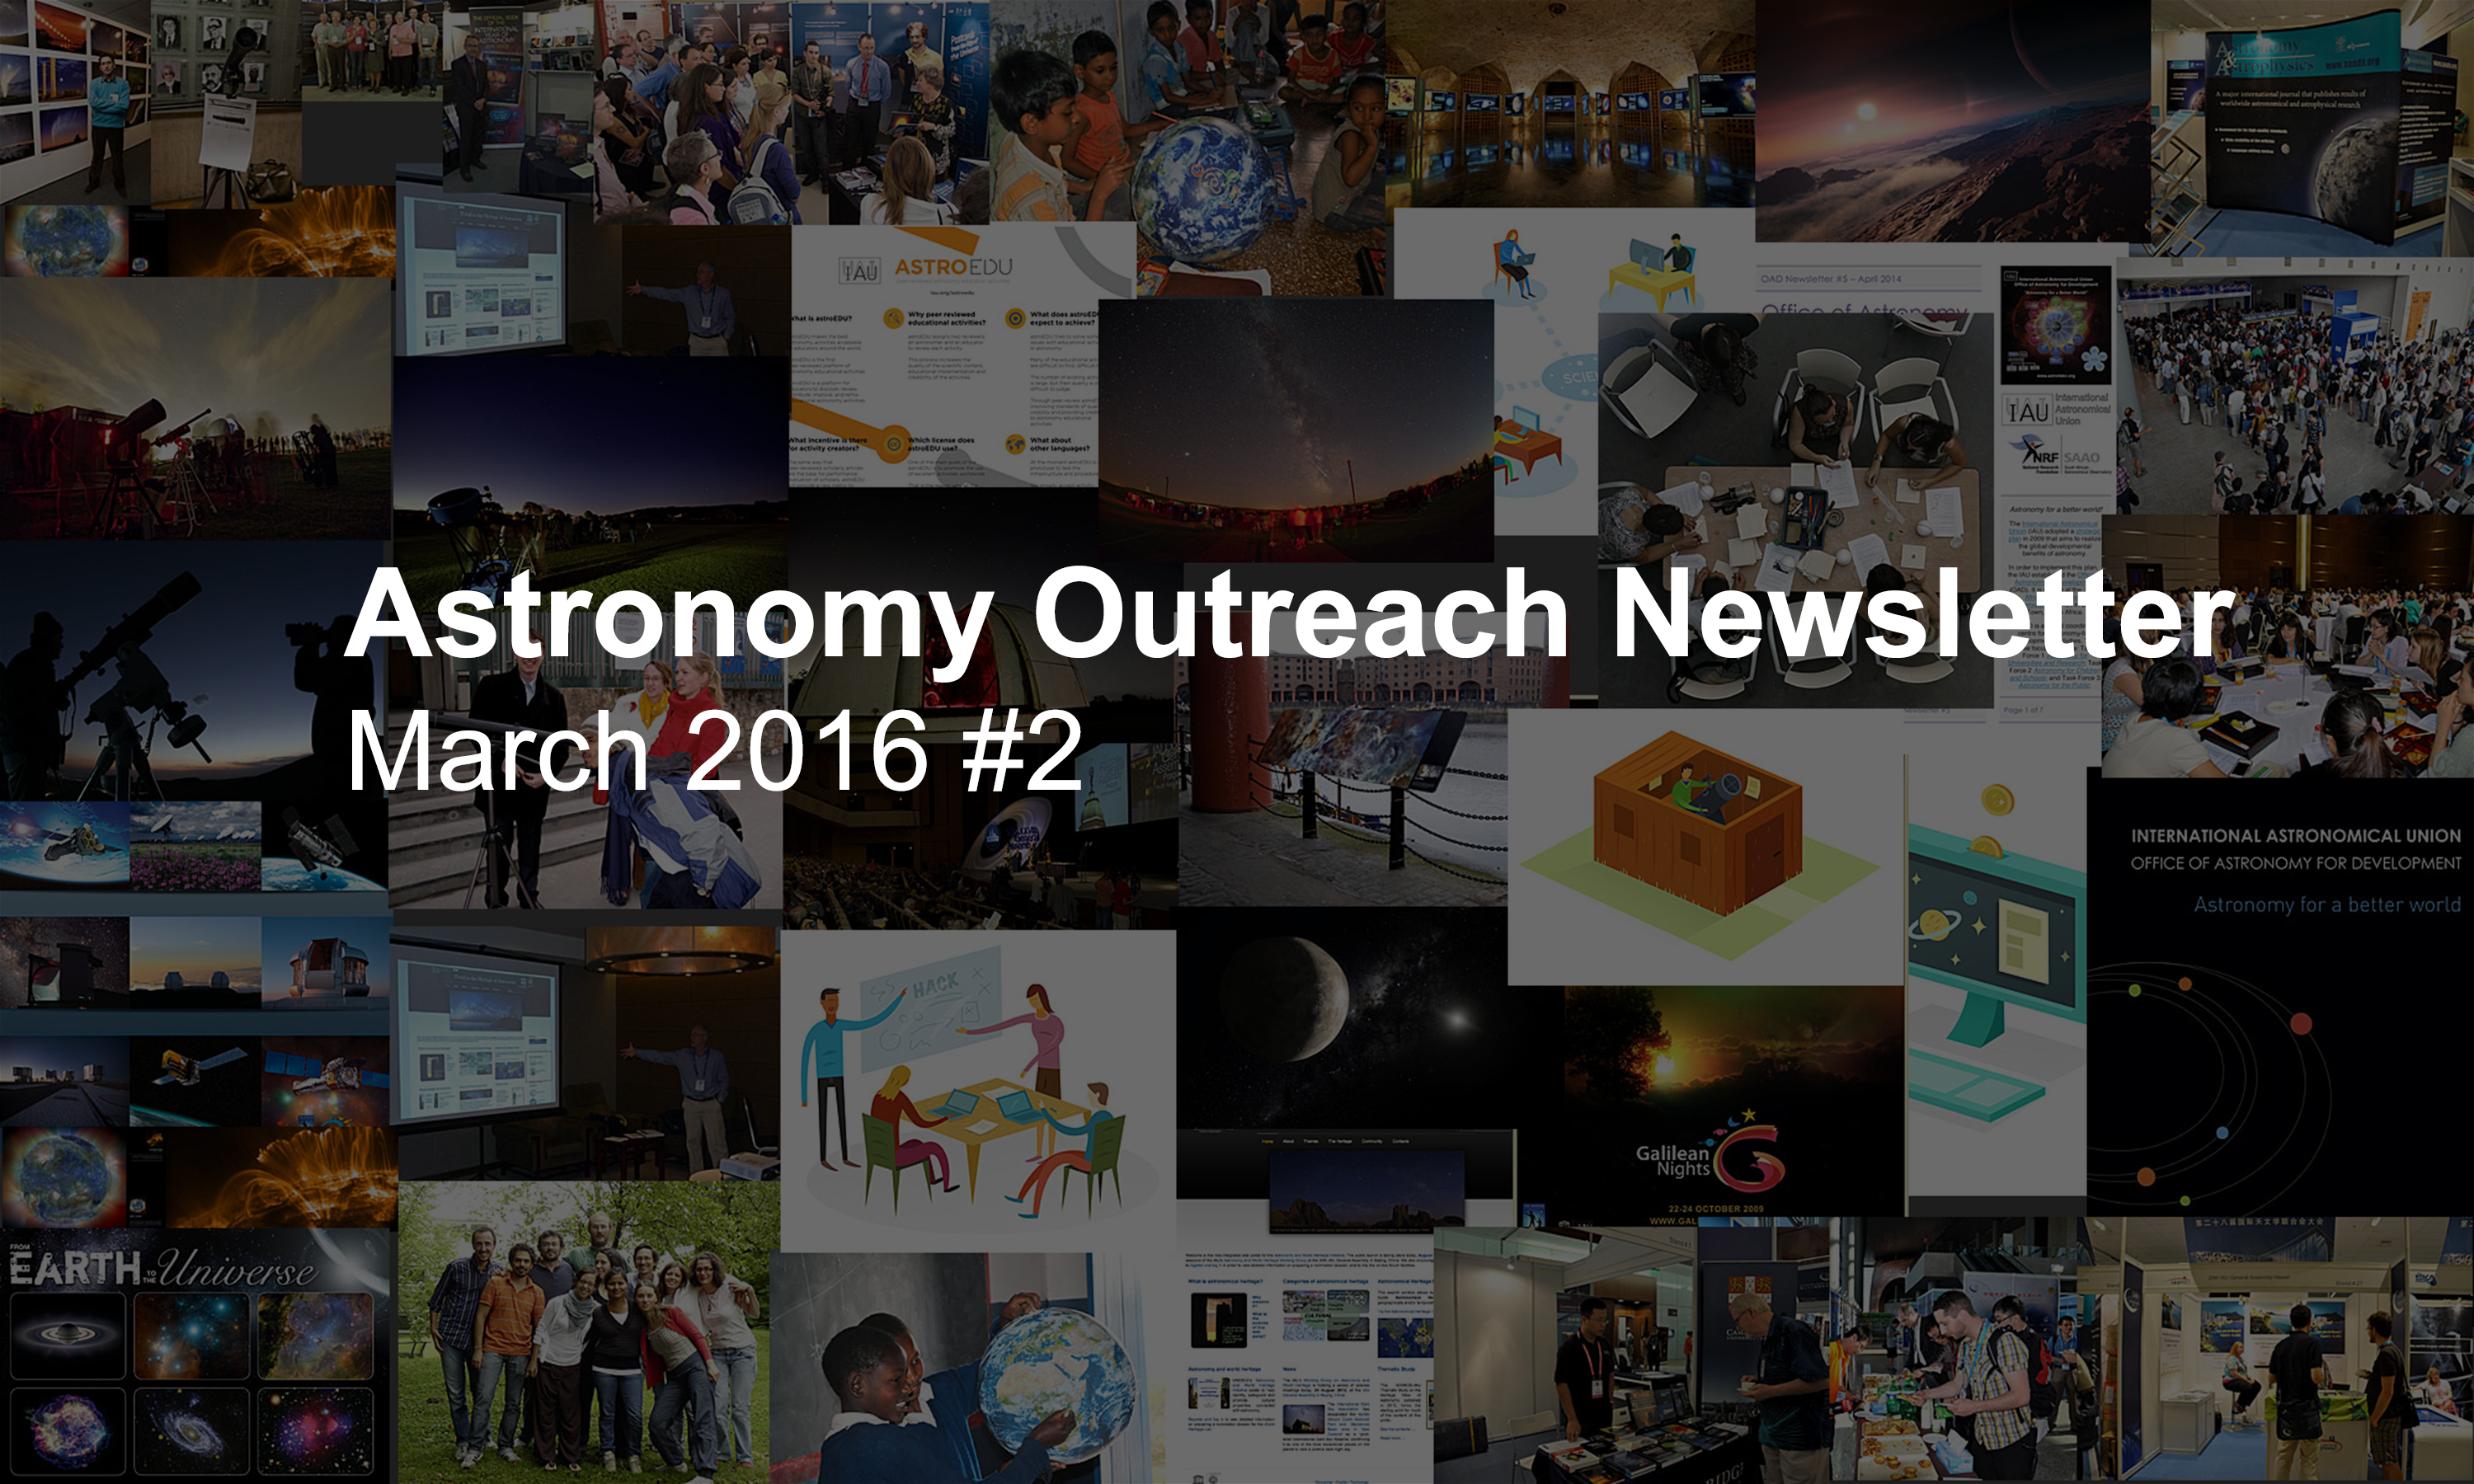

IAU Astronomy Outreach Newsletter #6 2016 (March 2016 #2)

IAU Astronomy Outreach Newsletter #6 2016 (March 2016 #2)

Credit: IAU